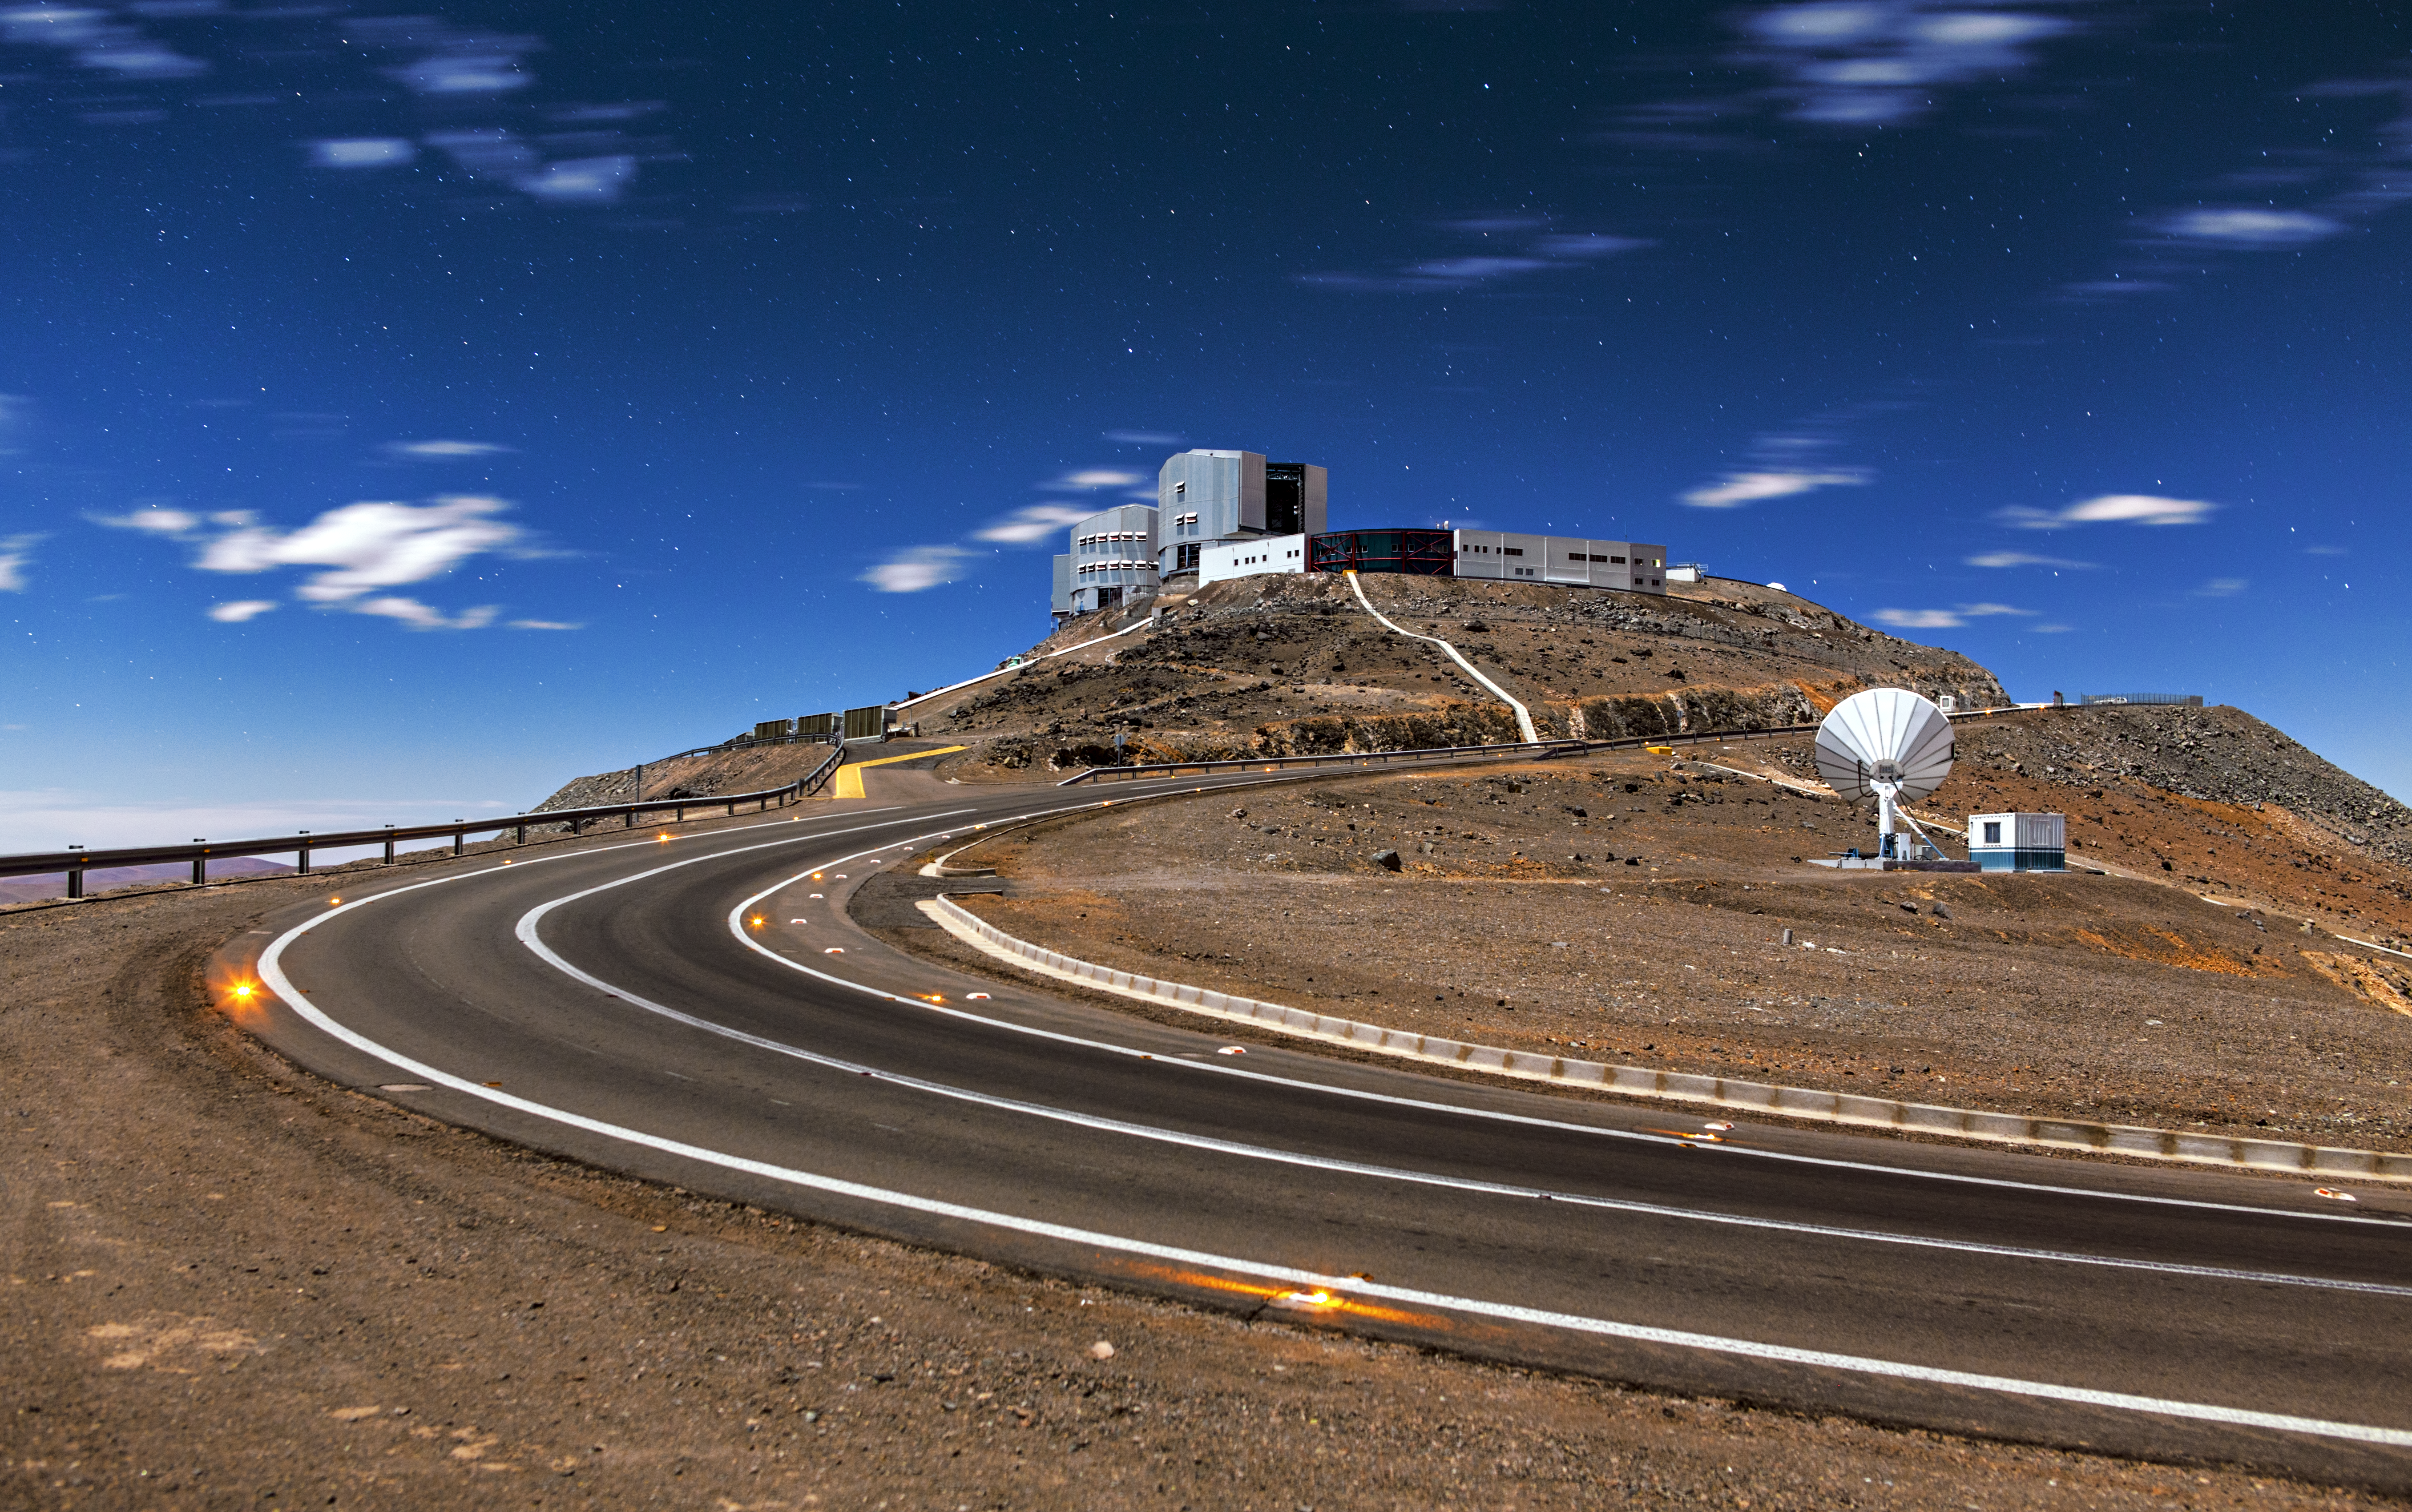

The path to Paranal

The road leading to the VLT at Paranal.

Credit: A. Tudorica/ESO